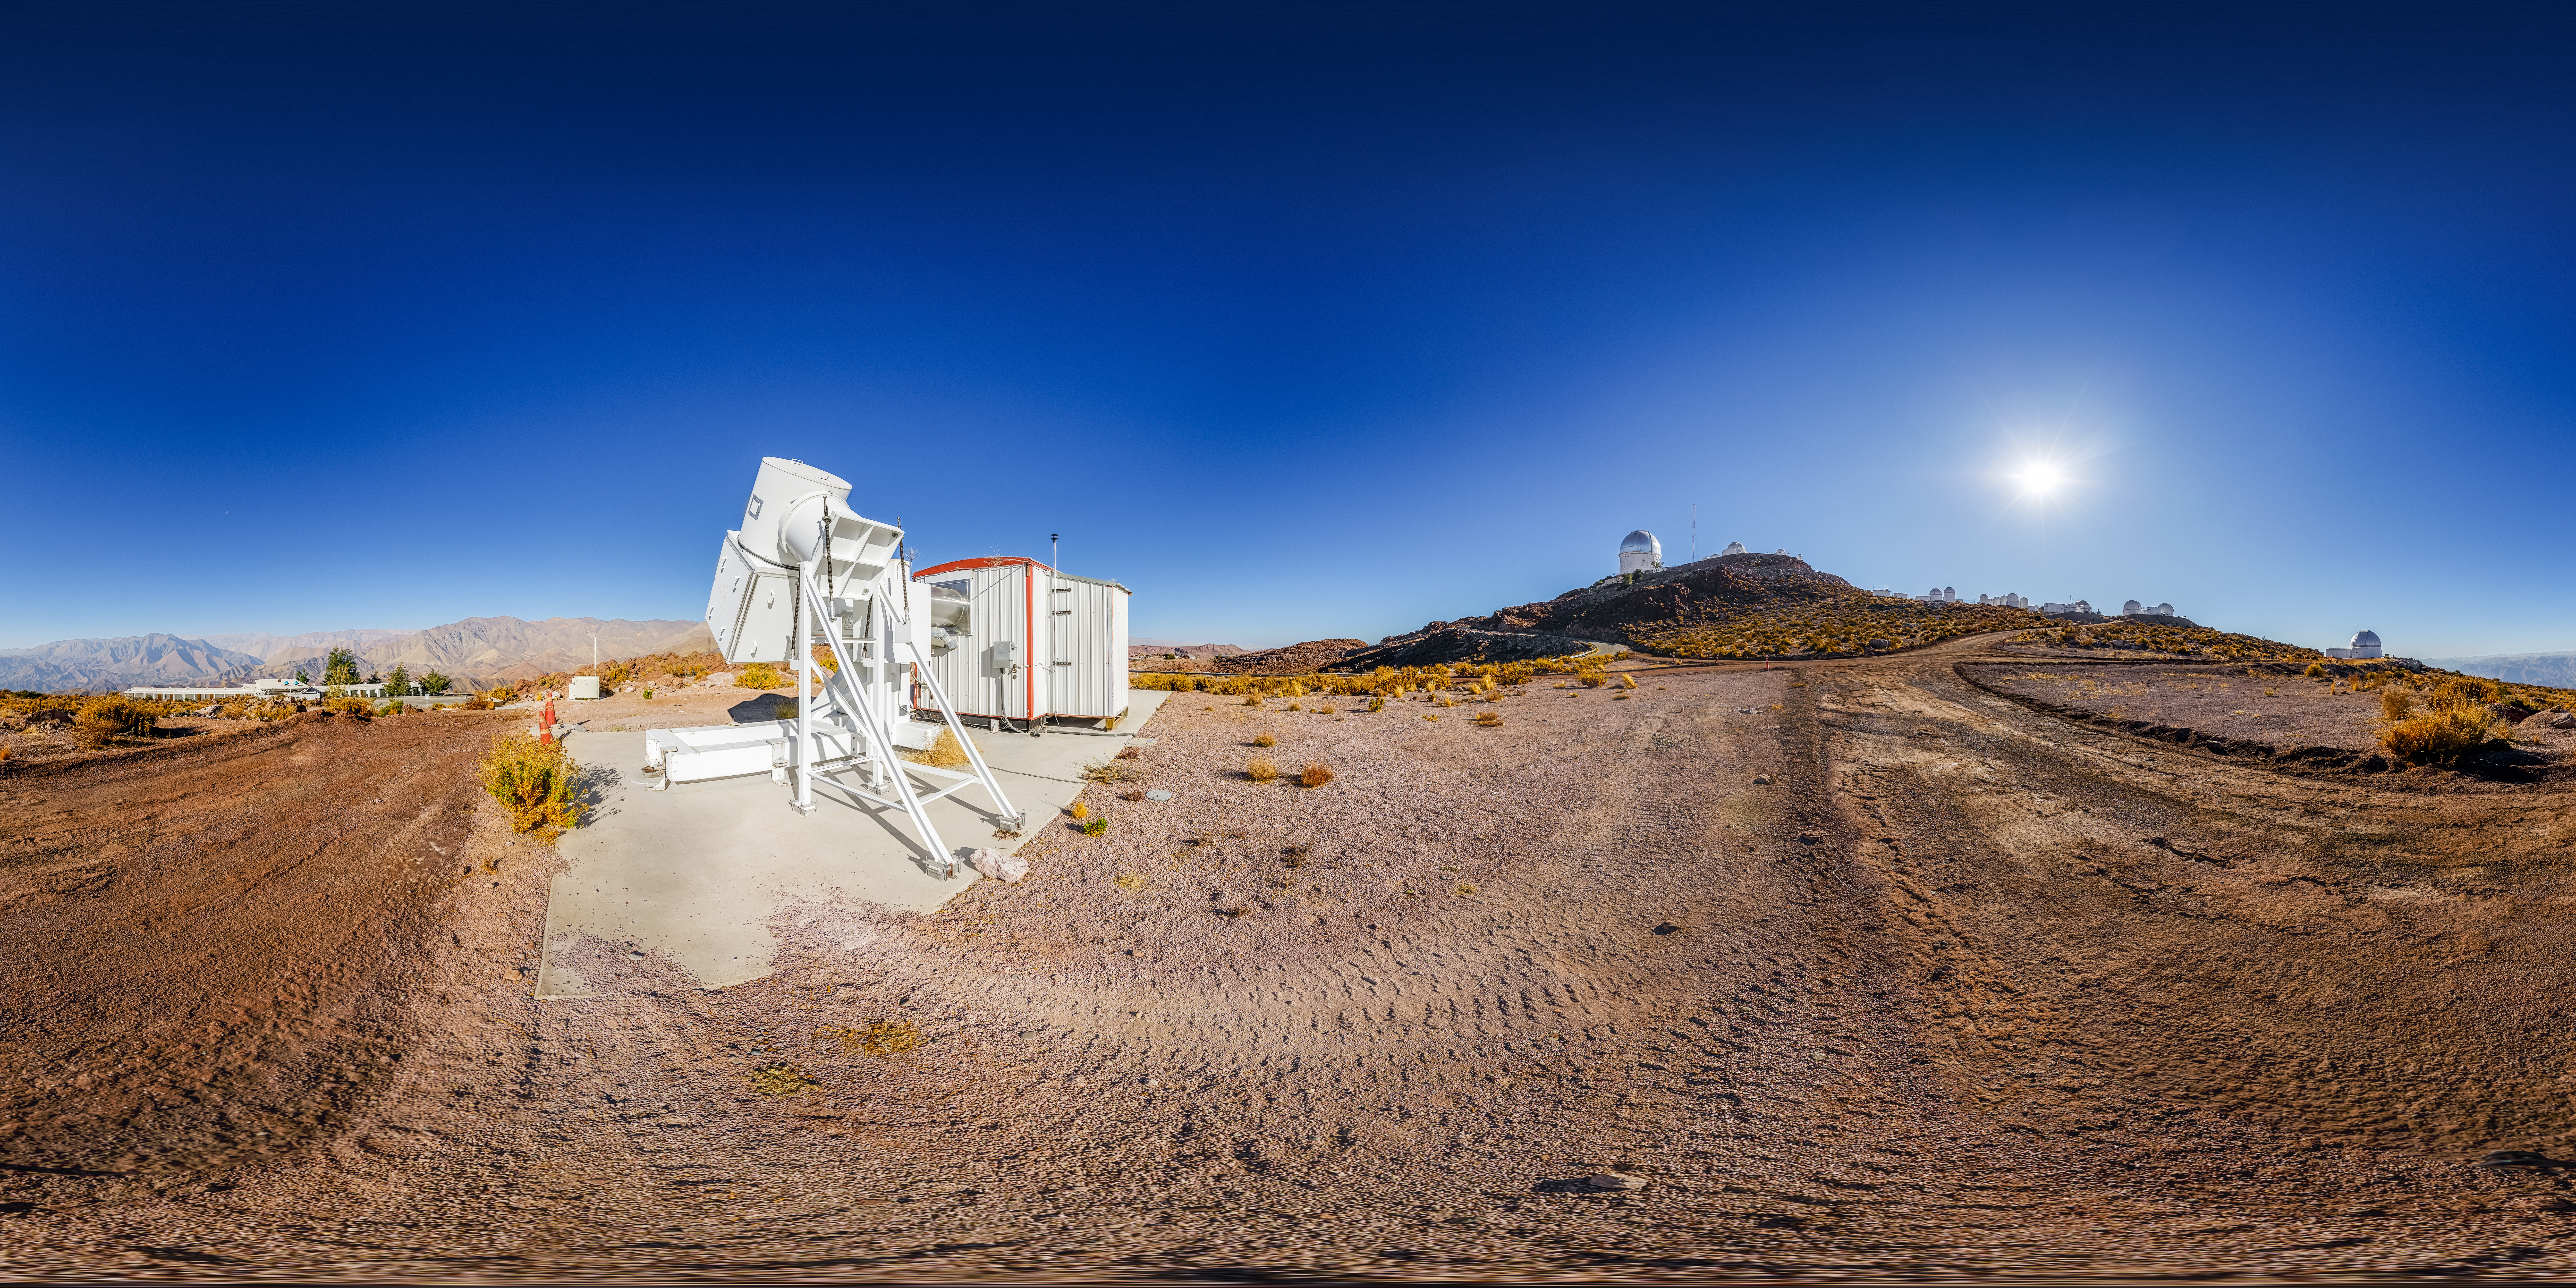

Wisconsin H-Alpha Mapper 360 Panorama

A 360 panorama of the Cerro Tololo Inter-American Observatory from the Wisconsin H-Alpha Mapper site.

A fulldome version of this image can be viewed here.

Credit: CTIO/NOIRLab/NSF/AURA/P. Horálek